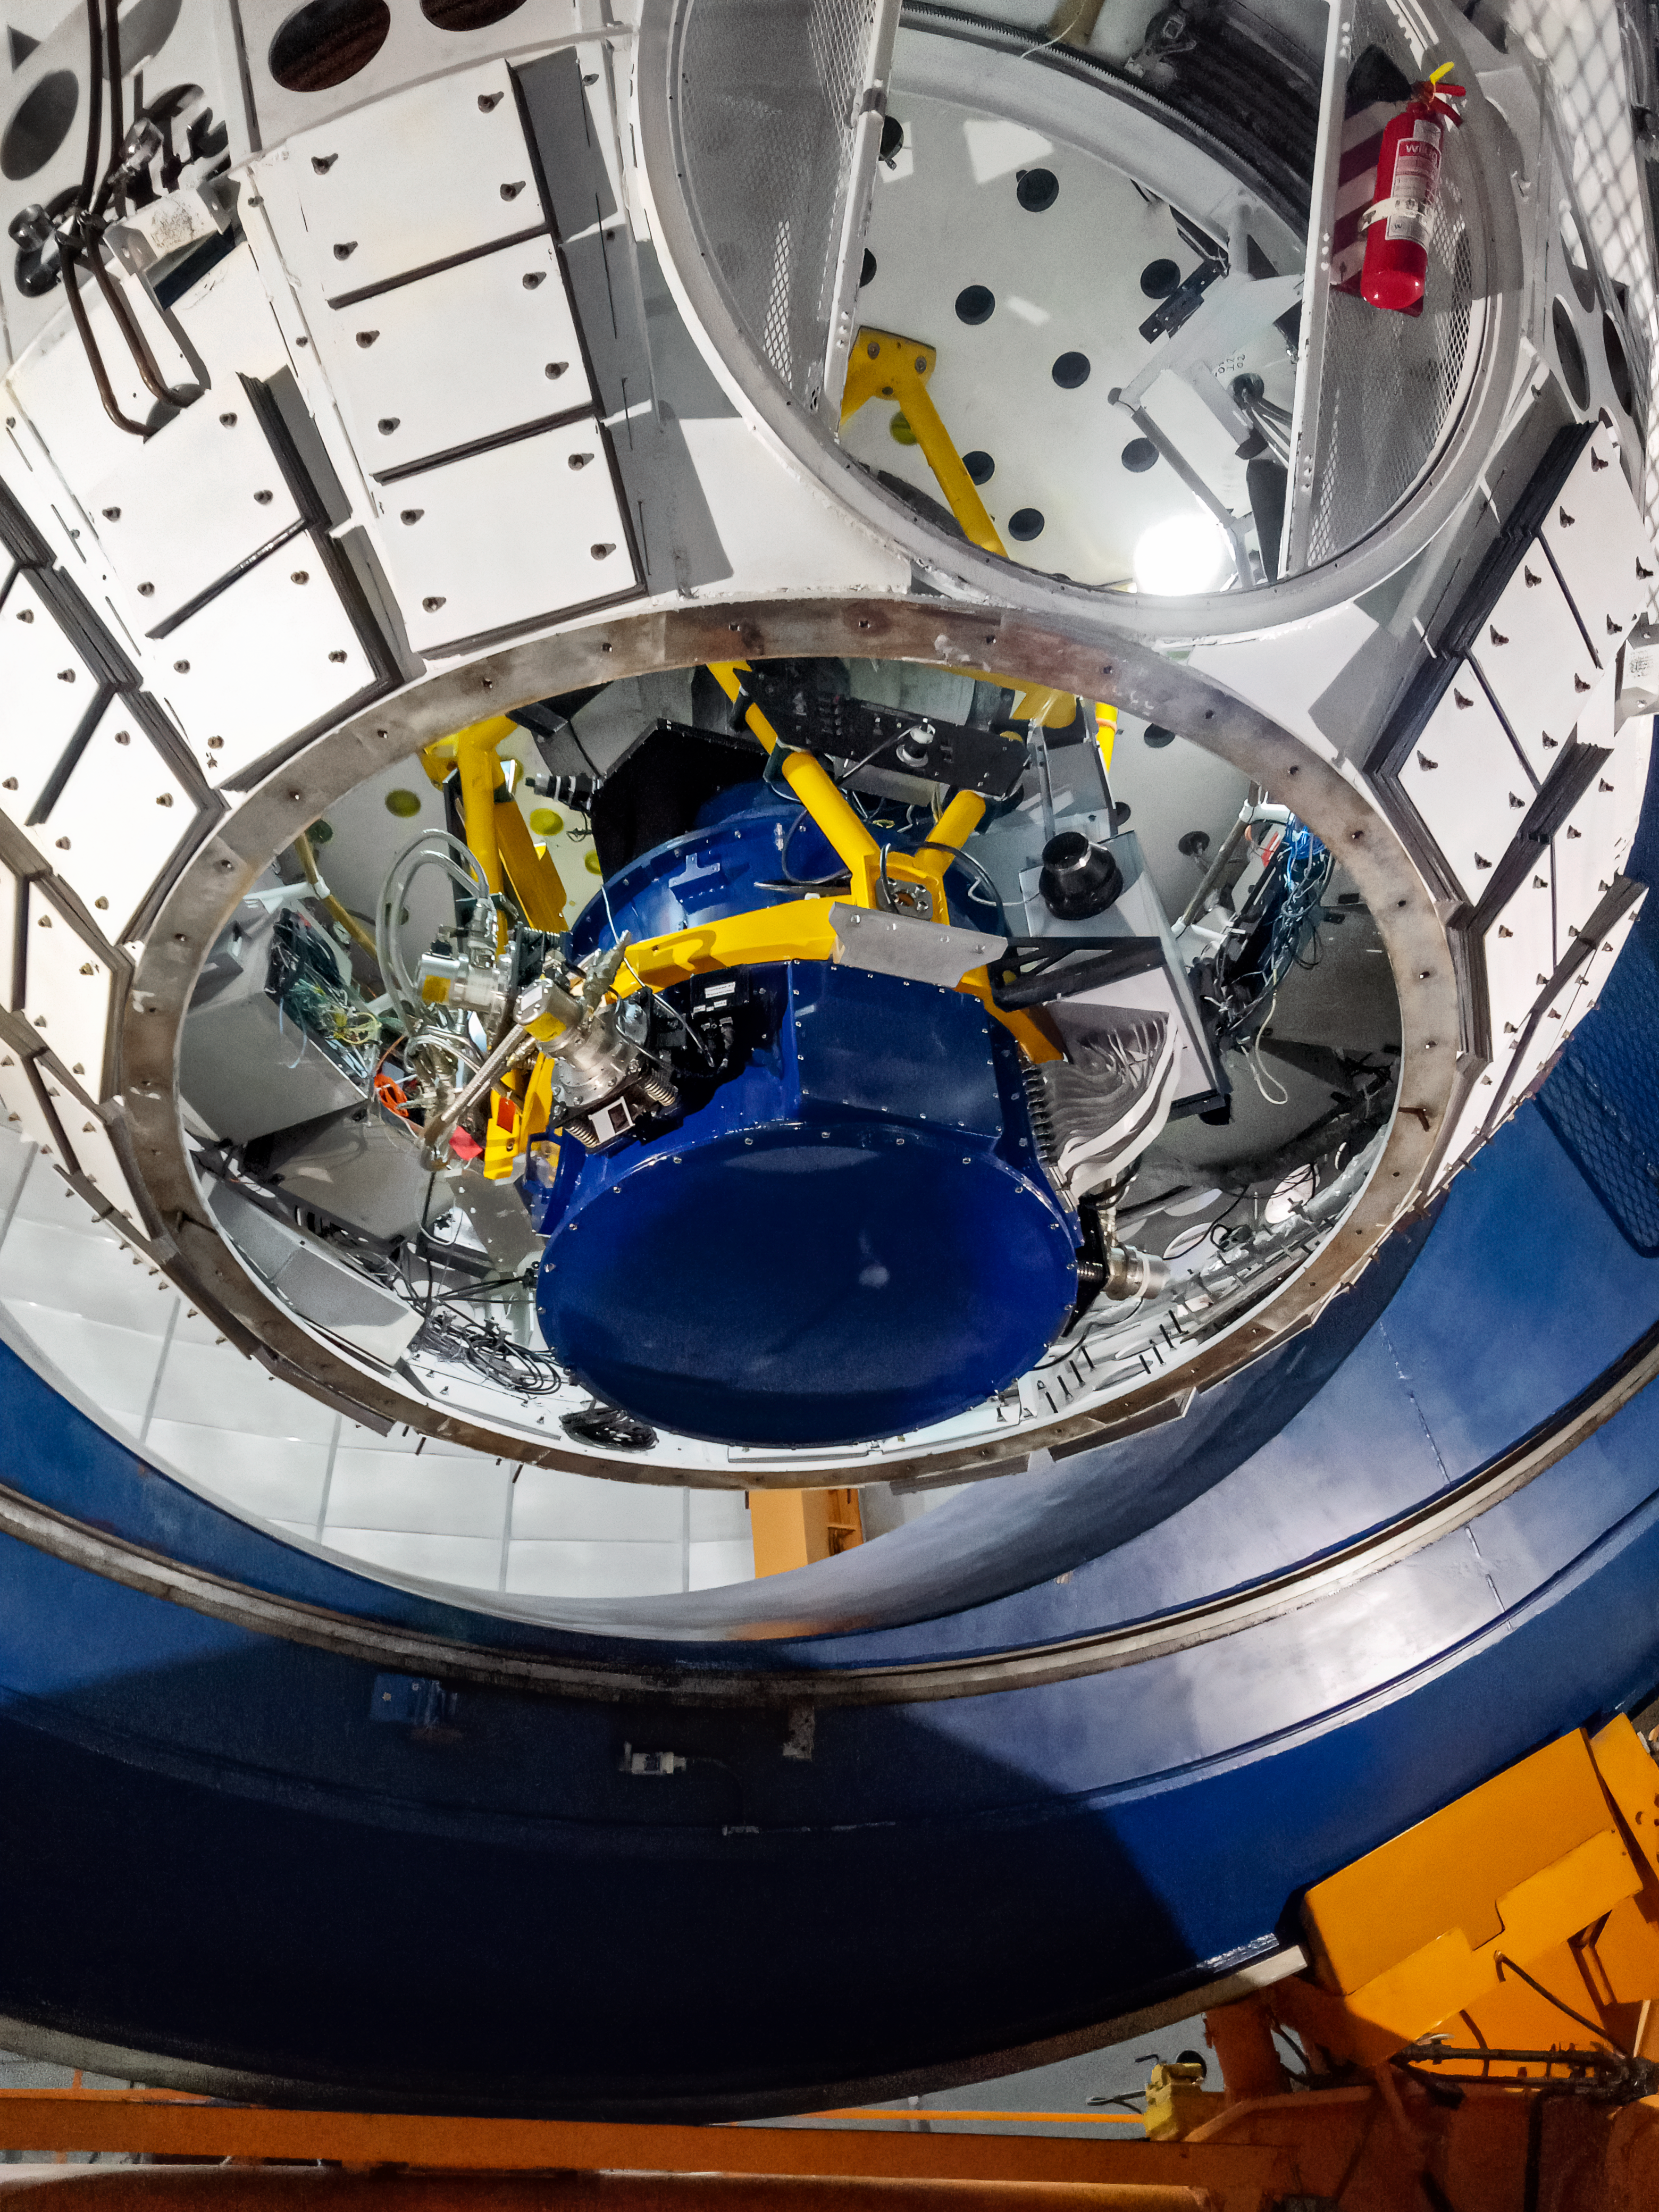

NEWFIRM on Víctor M. Blanco 4-meter Telescope

The instrument NEWFIRM mounted at the Víctor M. Blanco 4-meter Telescope's Cassegrain focus.

Credit: CTIO/NOIRLab/NSF/AURA